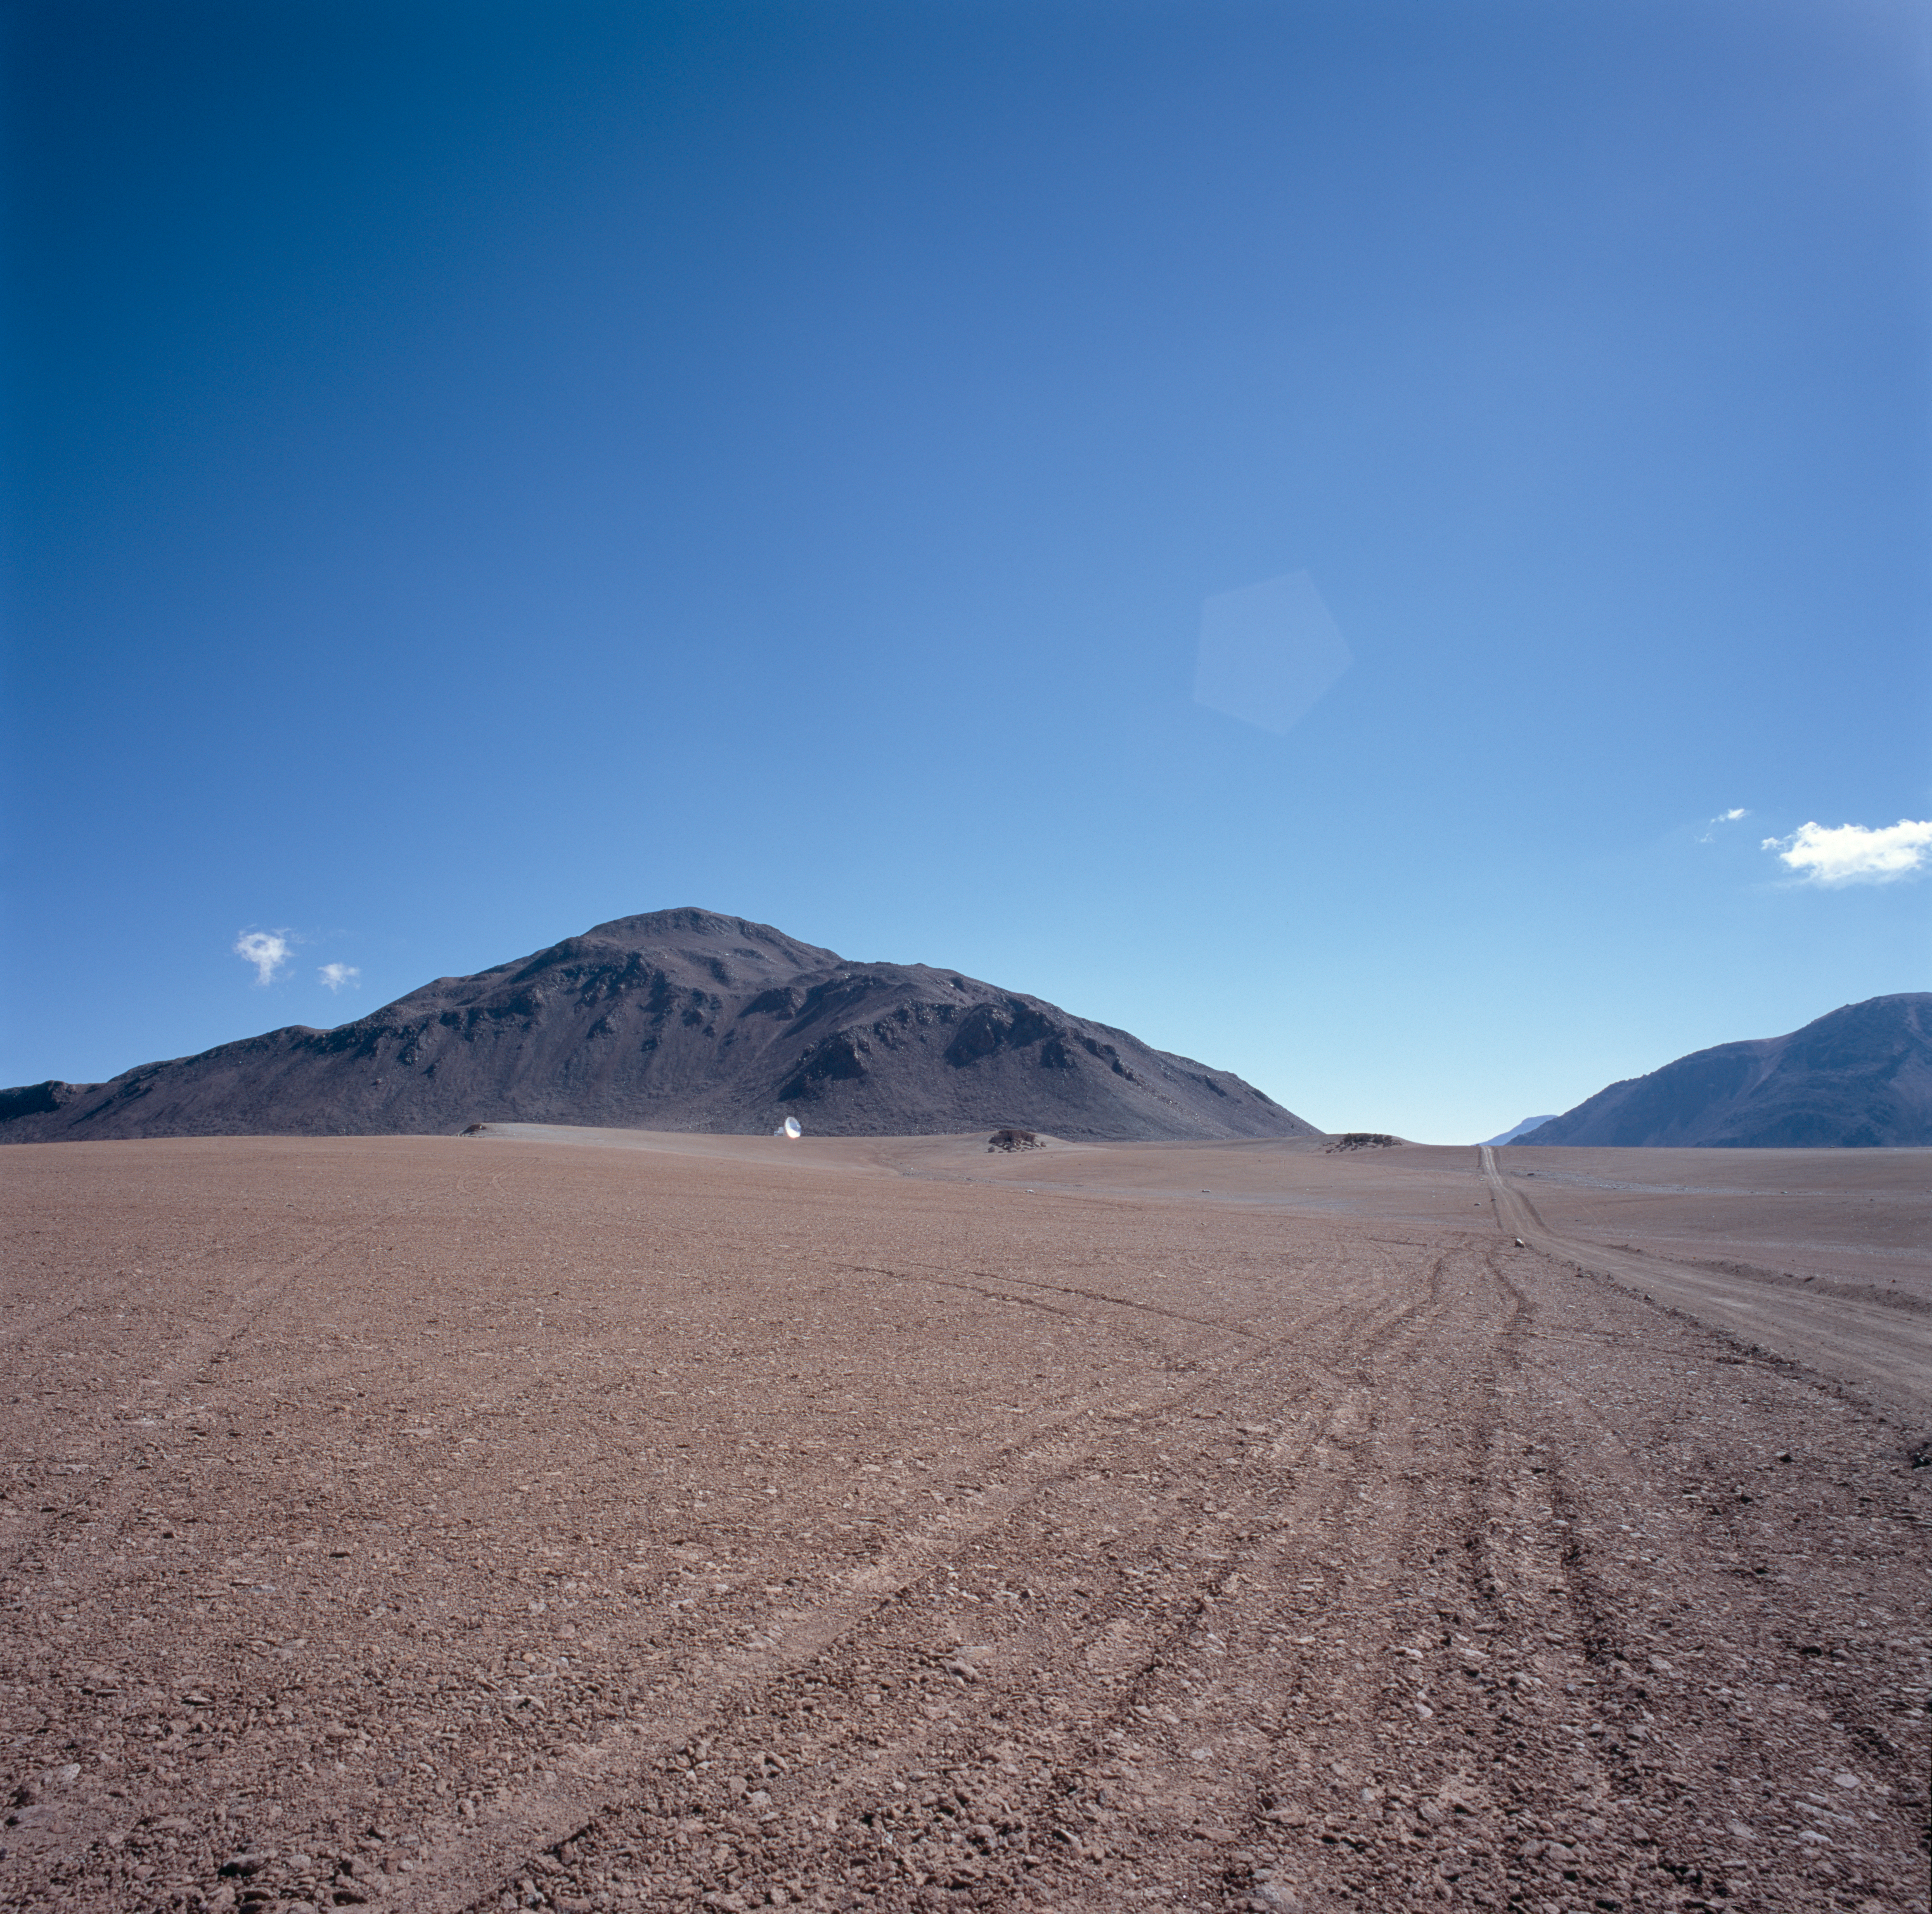

Distant view of APEX antenna

A distant view of the APEX antenna. Looking across Chajnantor to the East

Credit: ESO